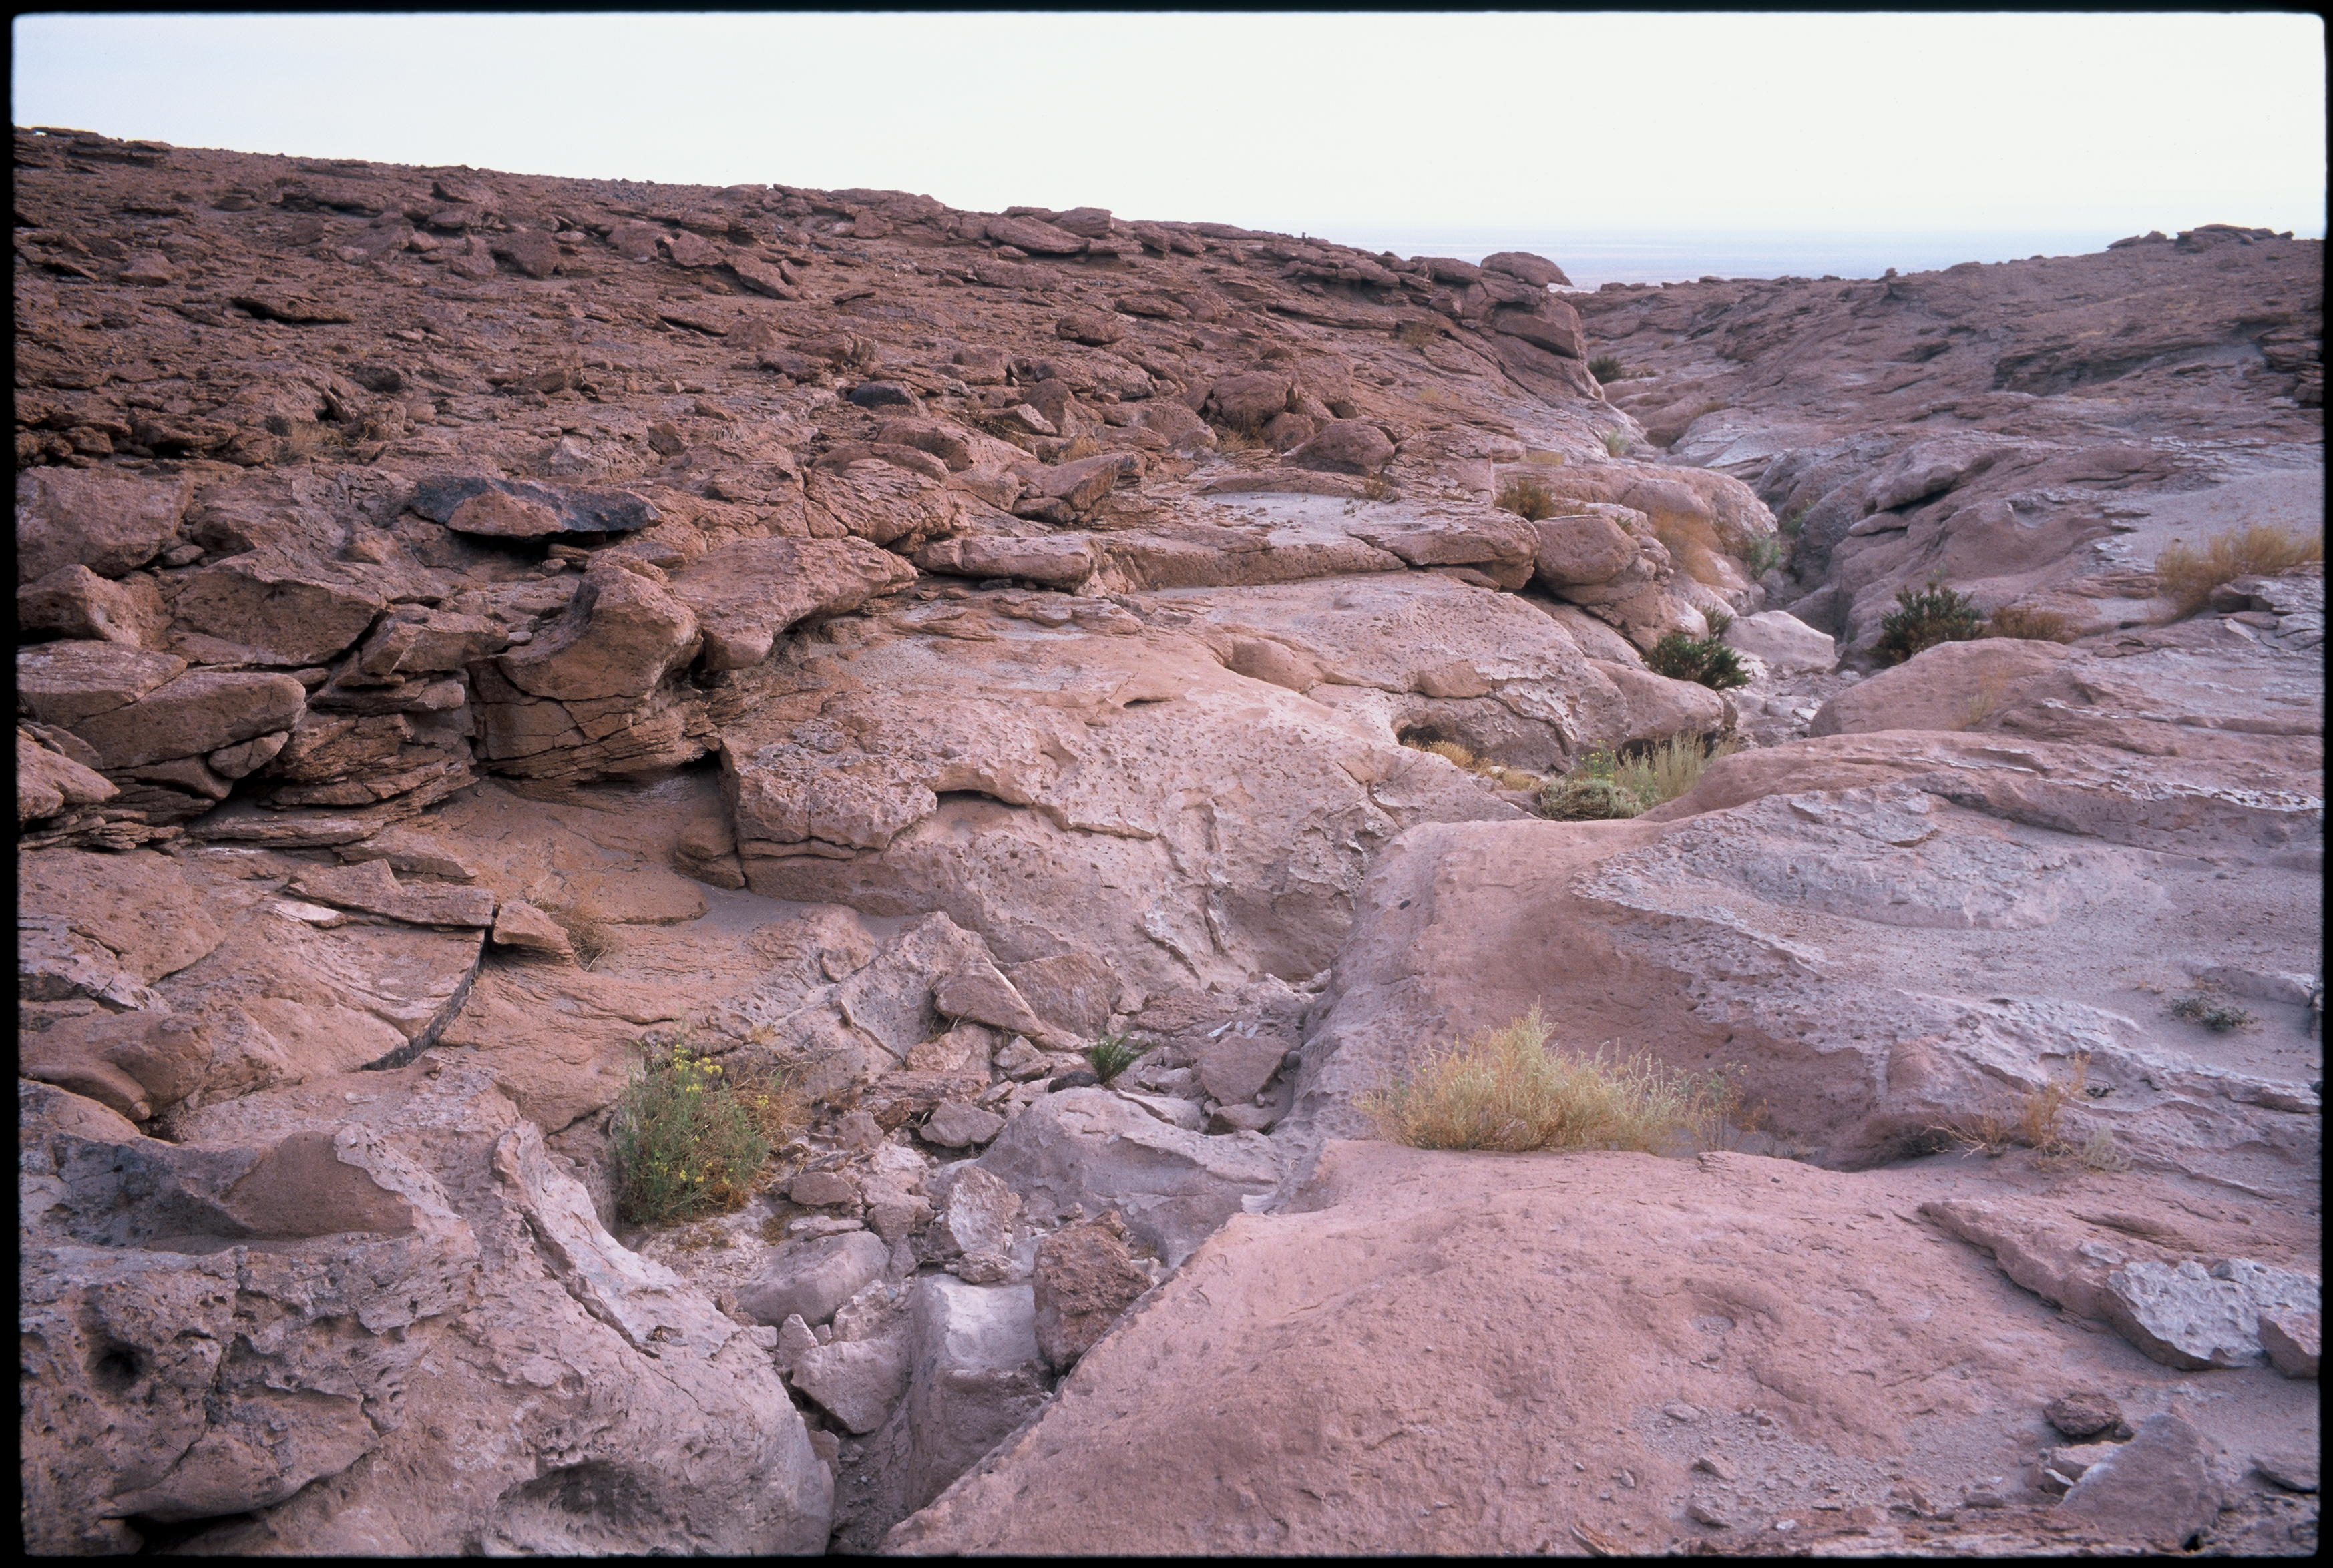

Quebrada cross track

The high plateau of the ALMA site is interspersed with small valleys, called 'Quebradas'. This Quebrada was filled up to build the ALMA access road. This picture was taken in March 2002.

Credit: ESO